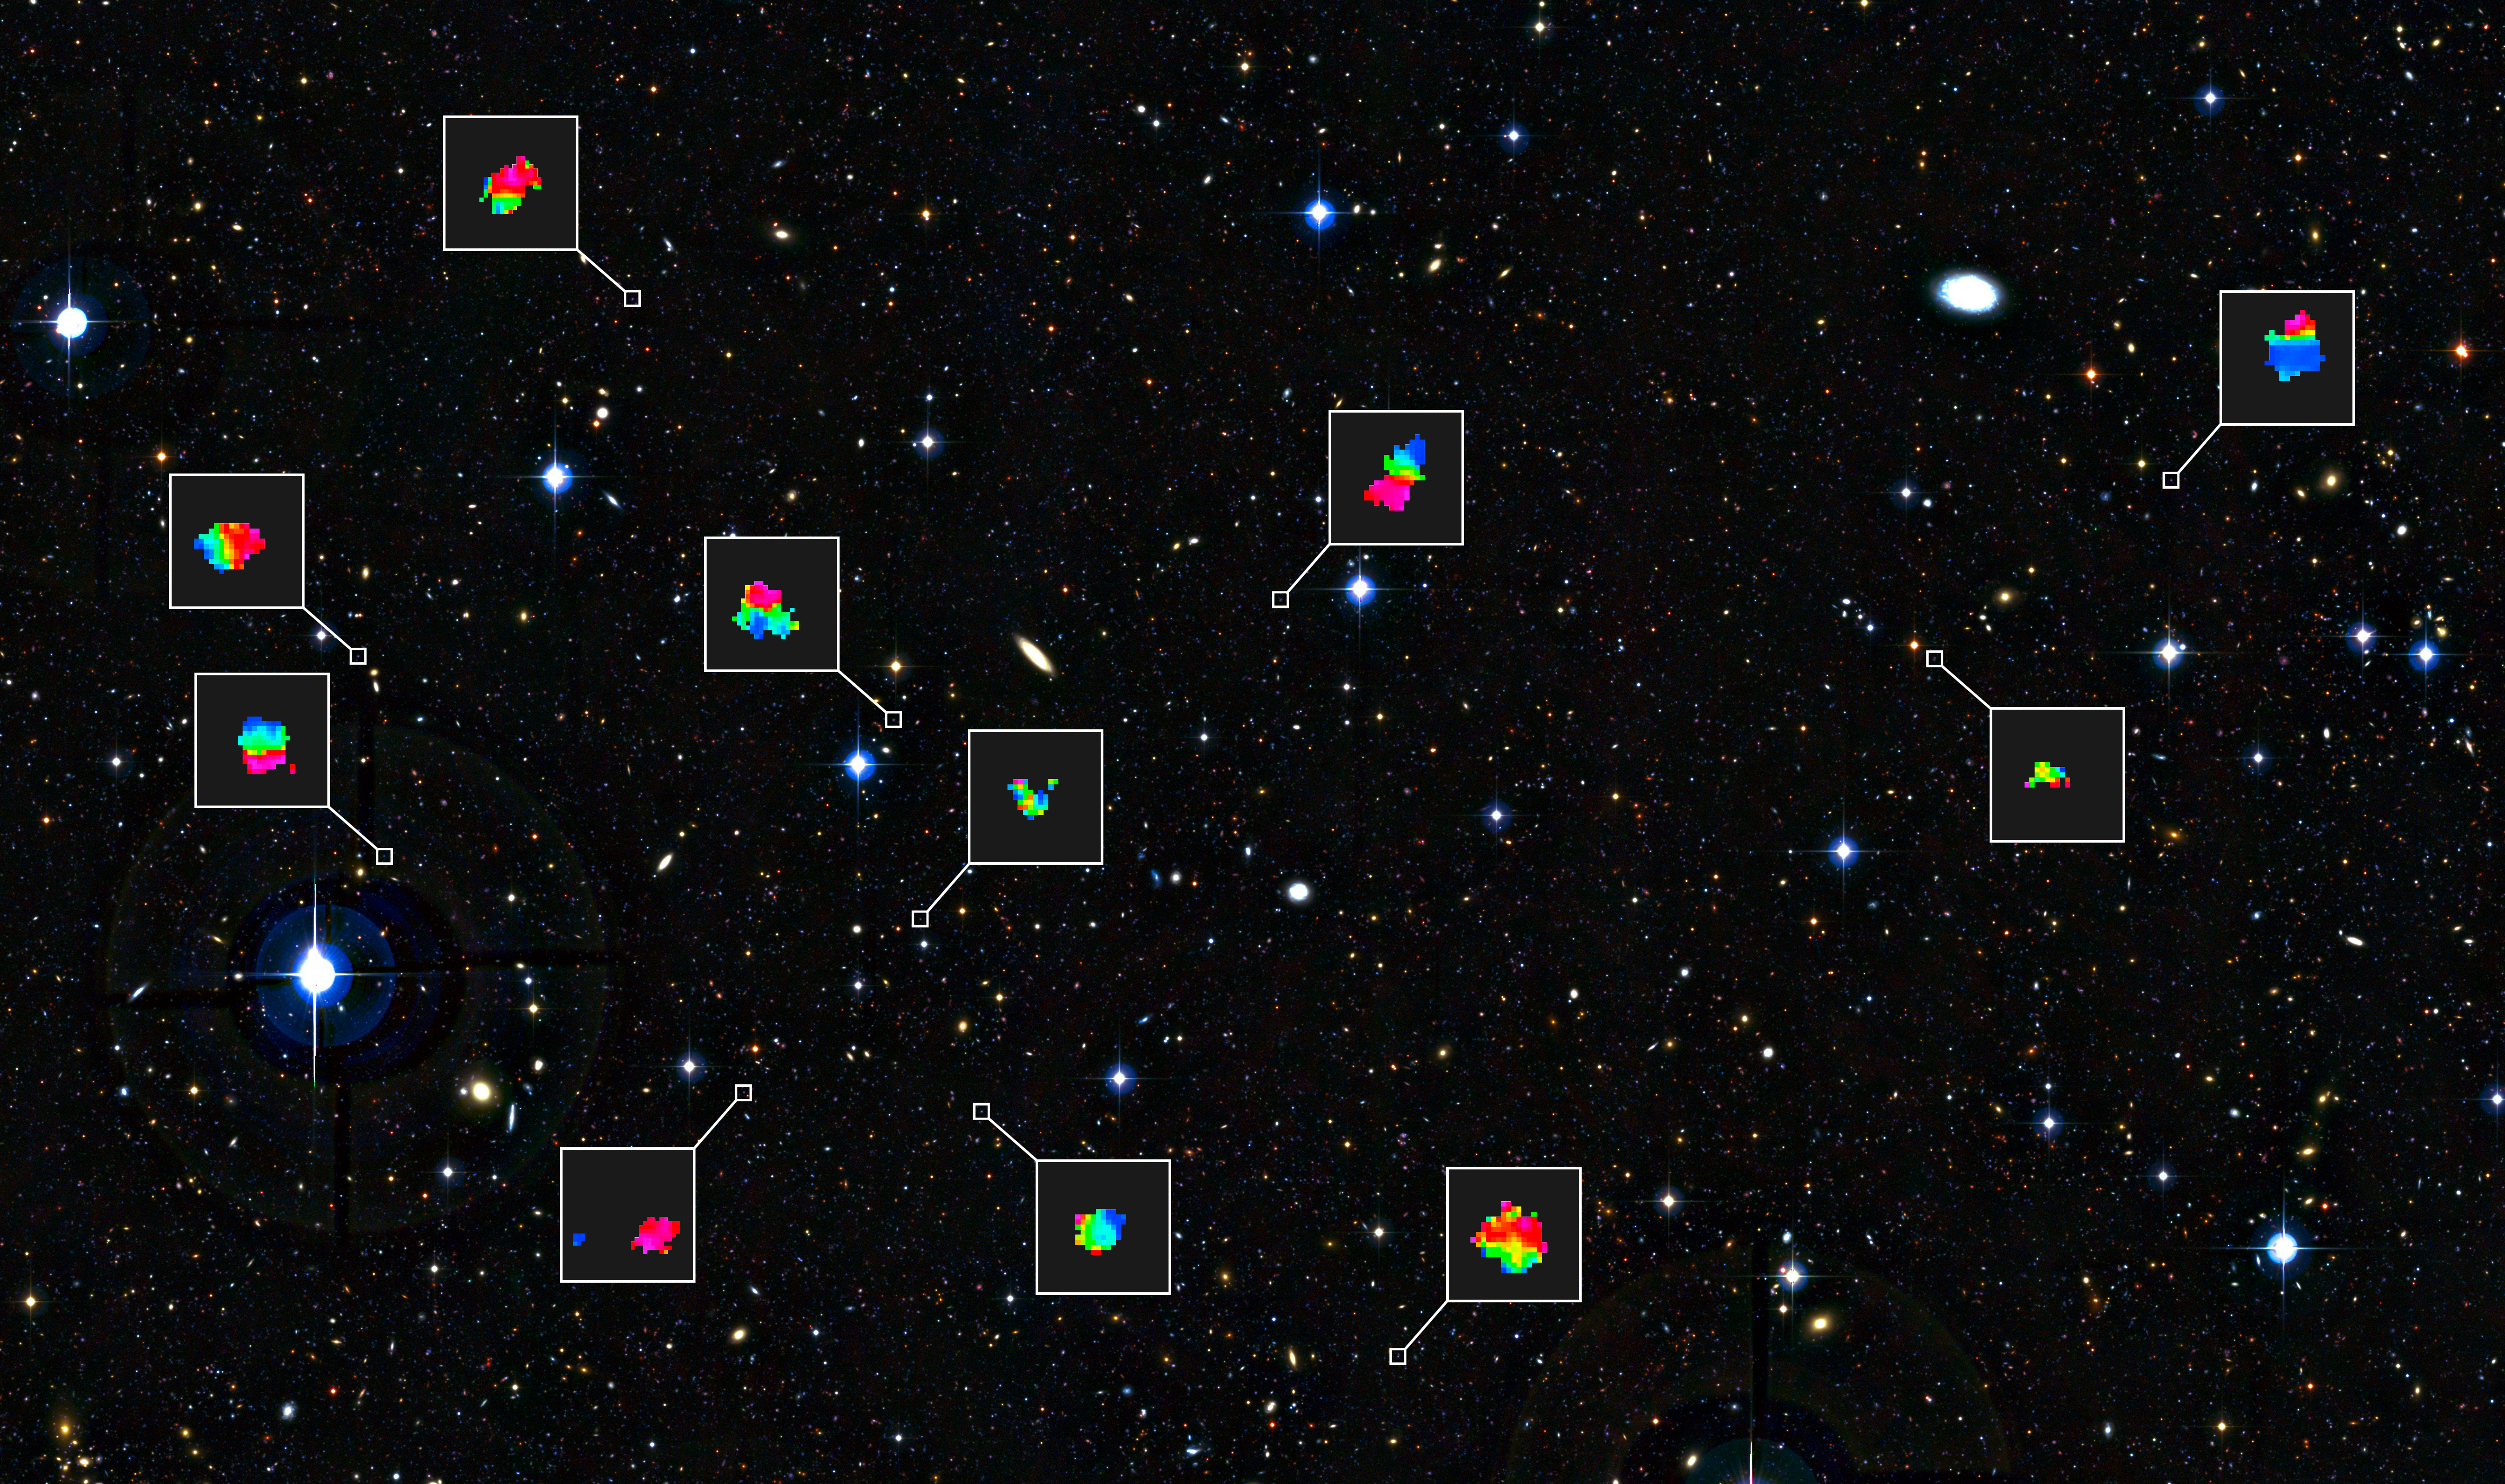

Teenage galaxies in the distant Universe and the motions of their gas

This deep view of a tiny patch of sky in the constellation of Cetus (The Sea Monster) shows a selection of galaxies that were used in a new survey of the feeding habits of young galaxies as they grew through cosmic time. Each of the tiny blobs, galaxies seen as they were between three and five billion years after the Big Bang, has been studied in detail using ESO’s VLT and the SINFONI instrument. The colour maps show the motions of the gas in the galaxies. Blue indicates that the gas is moving towards us, compared to the galaxy as a whole, and red that the gas is receding. These colours allow astronomers to see if the galaxies is rotating like a disc or has some other behaviour.

Credit: ESO/CFHT